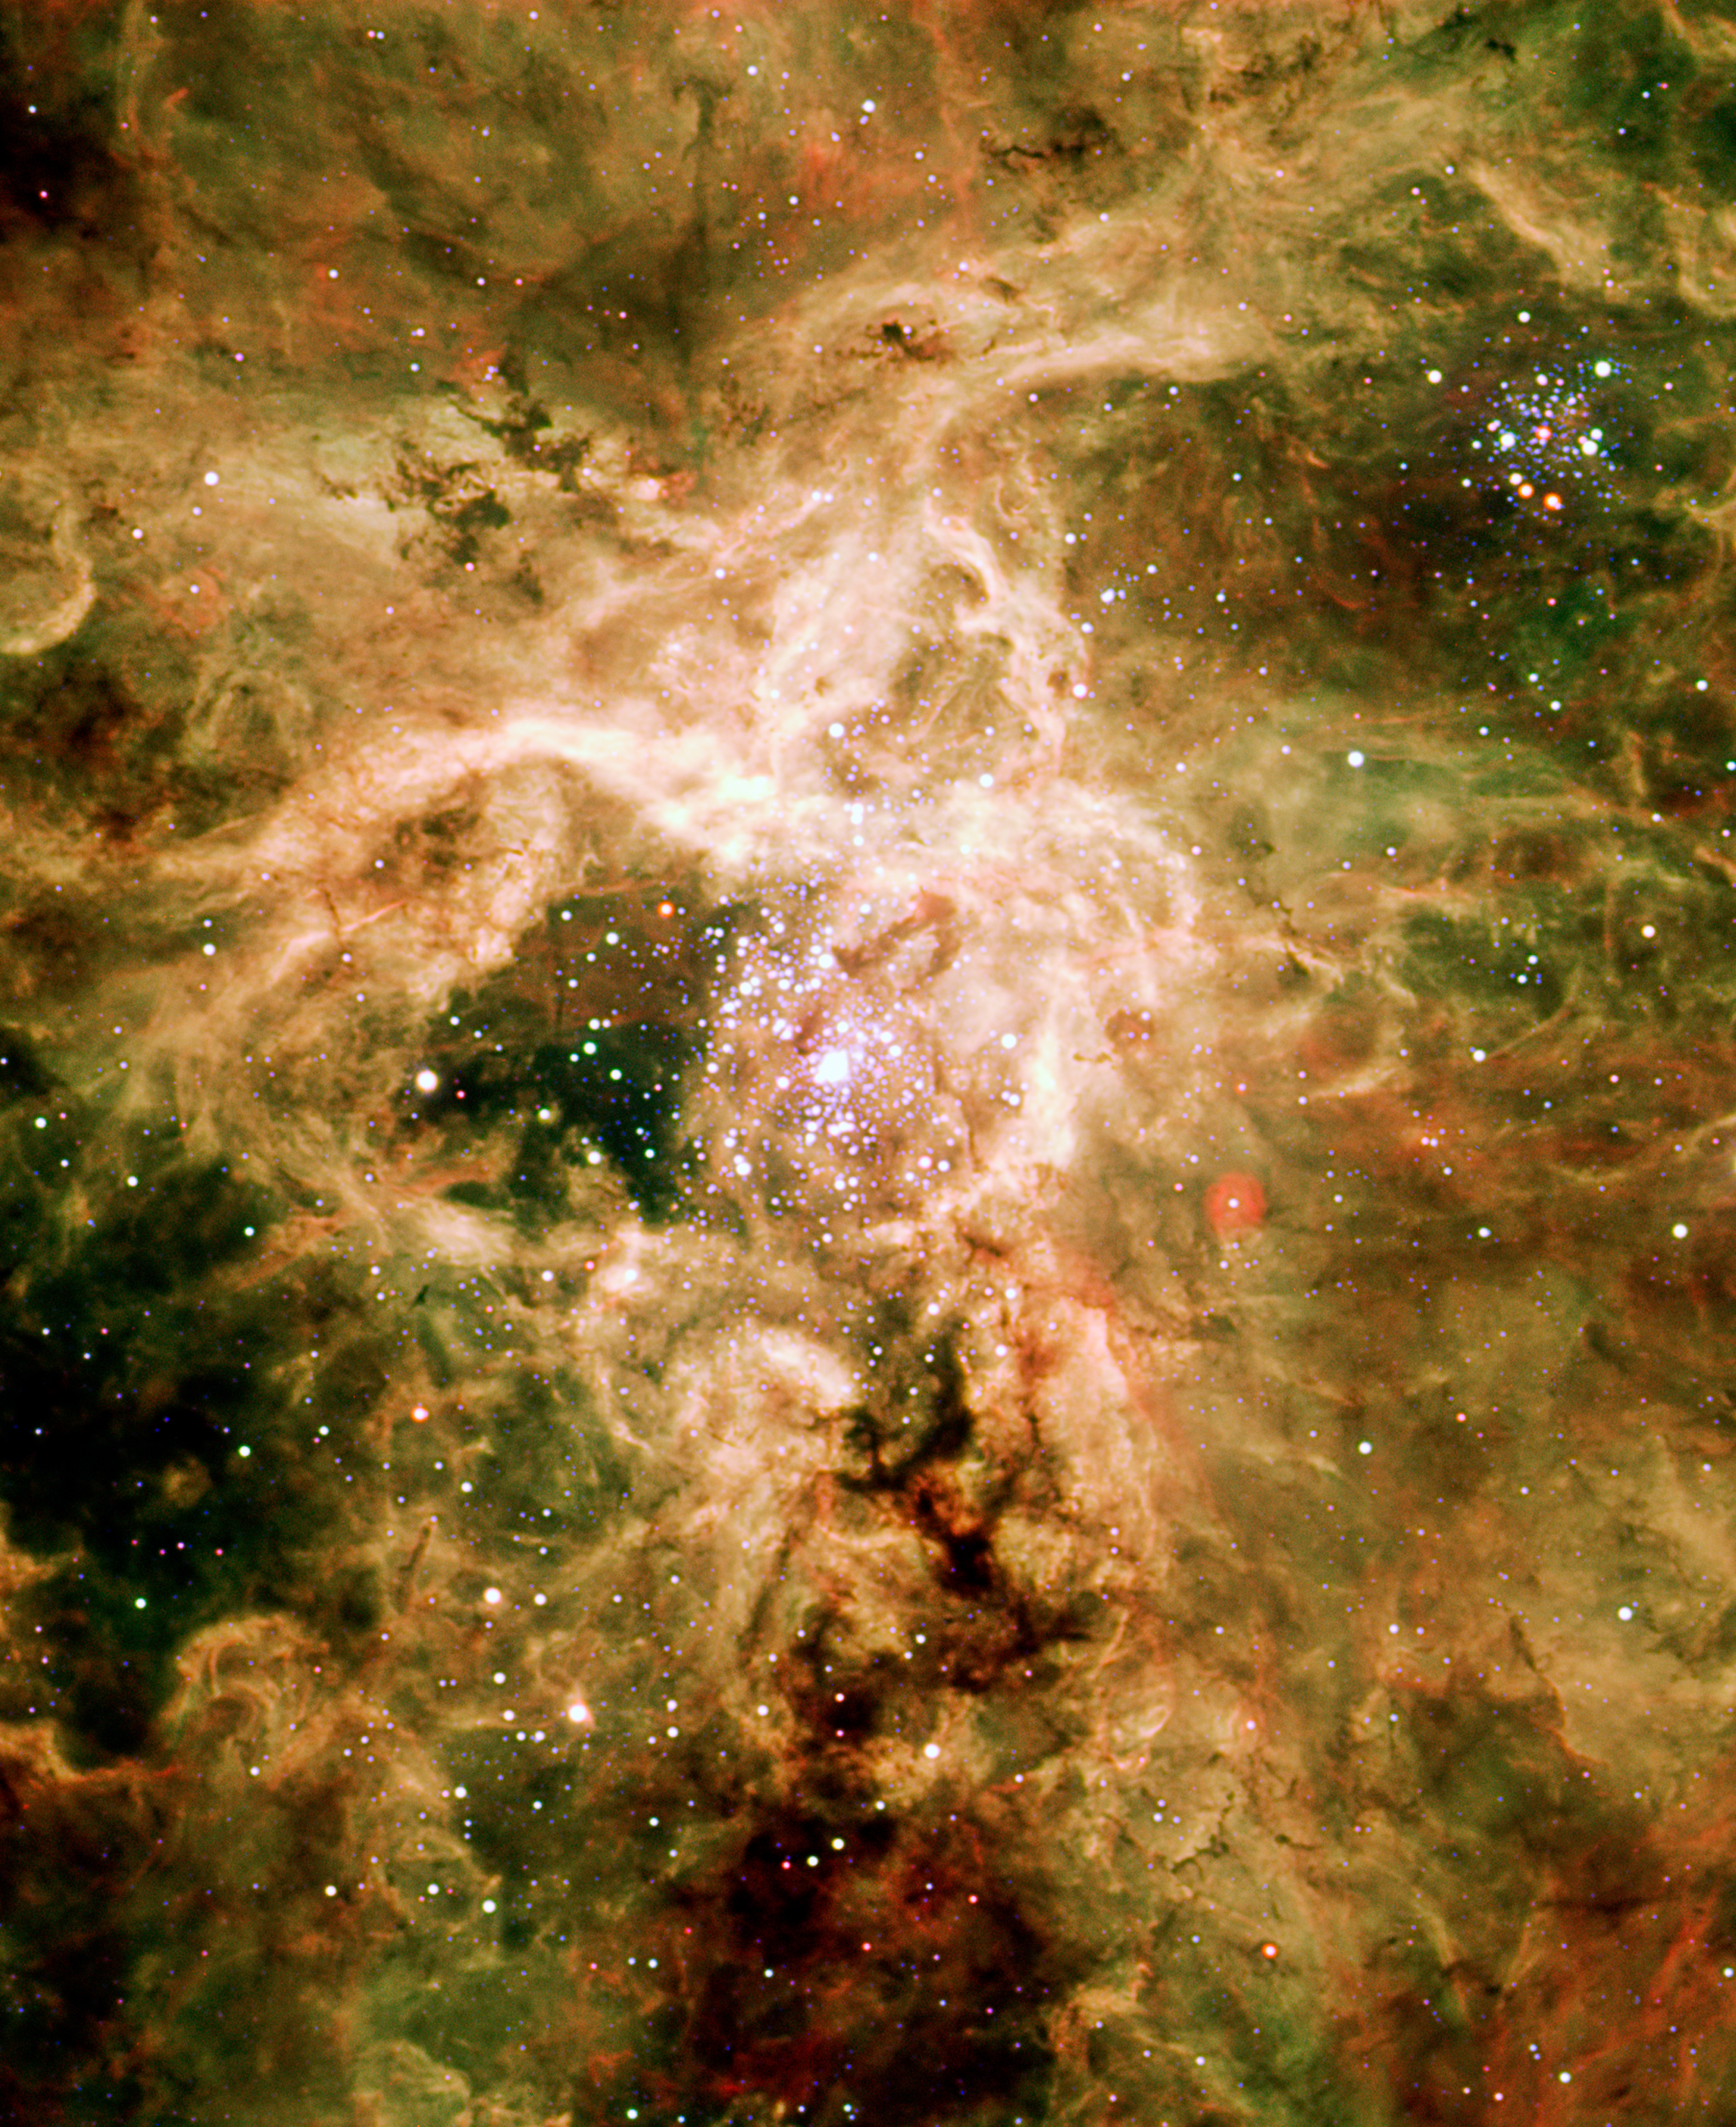

Supernova remnant NGC 2060

Located in the direction of the constellation Dorado in the Large Magellanic Cloud, the resplendent object known as NGC 2060 is the aftermath of a supernova. These powerful explosions serve as the death knell for massive stars, blasting heated matter out into surrounding space at great speed.

Credit: ESO